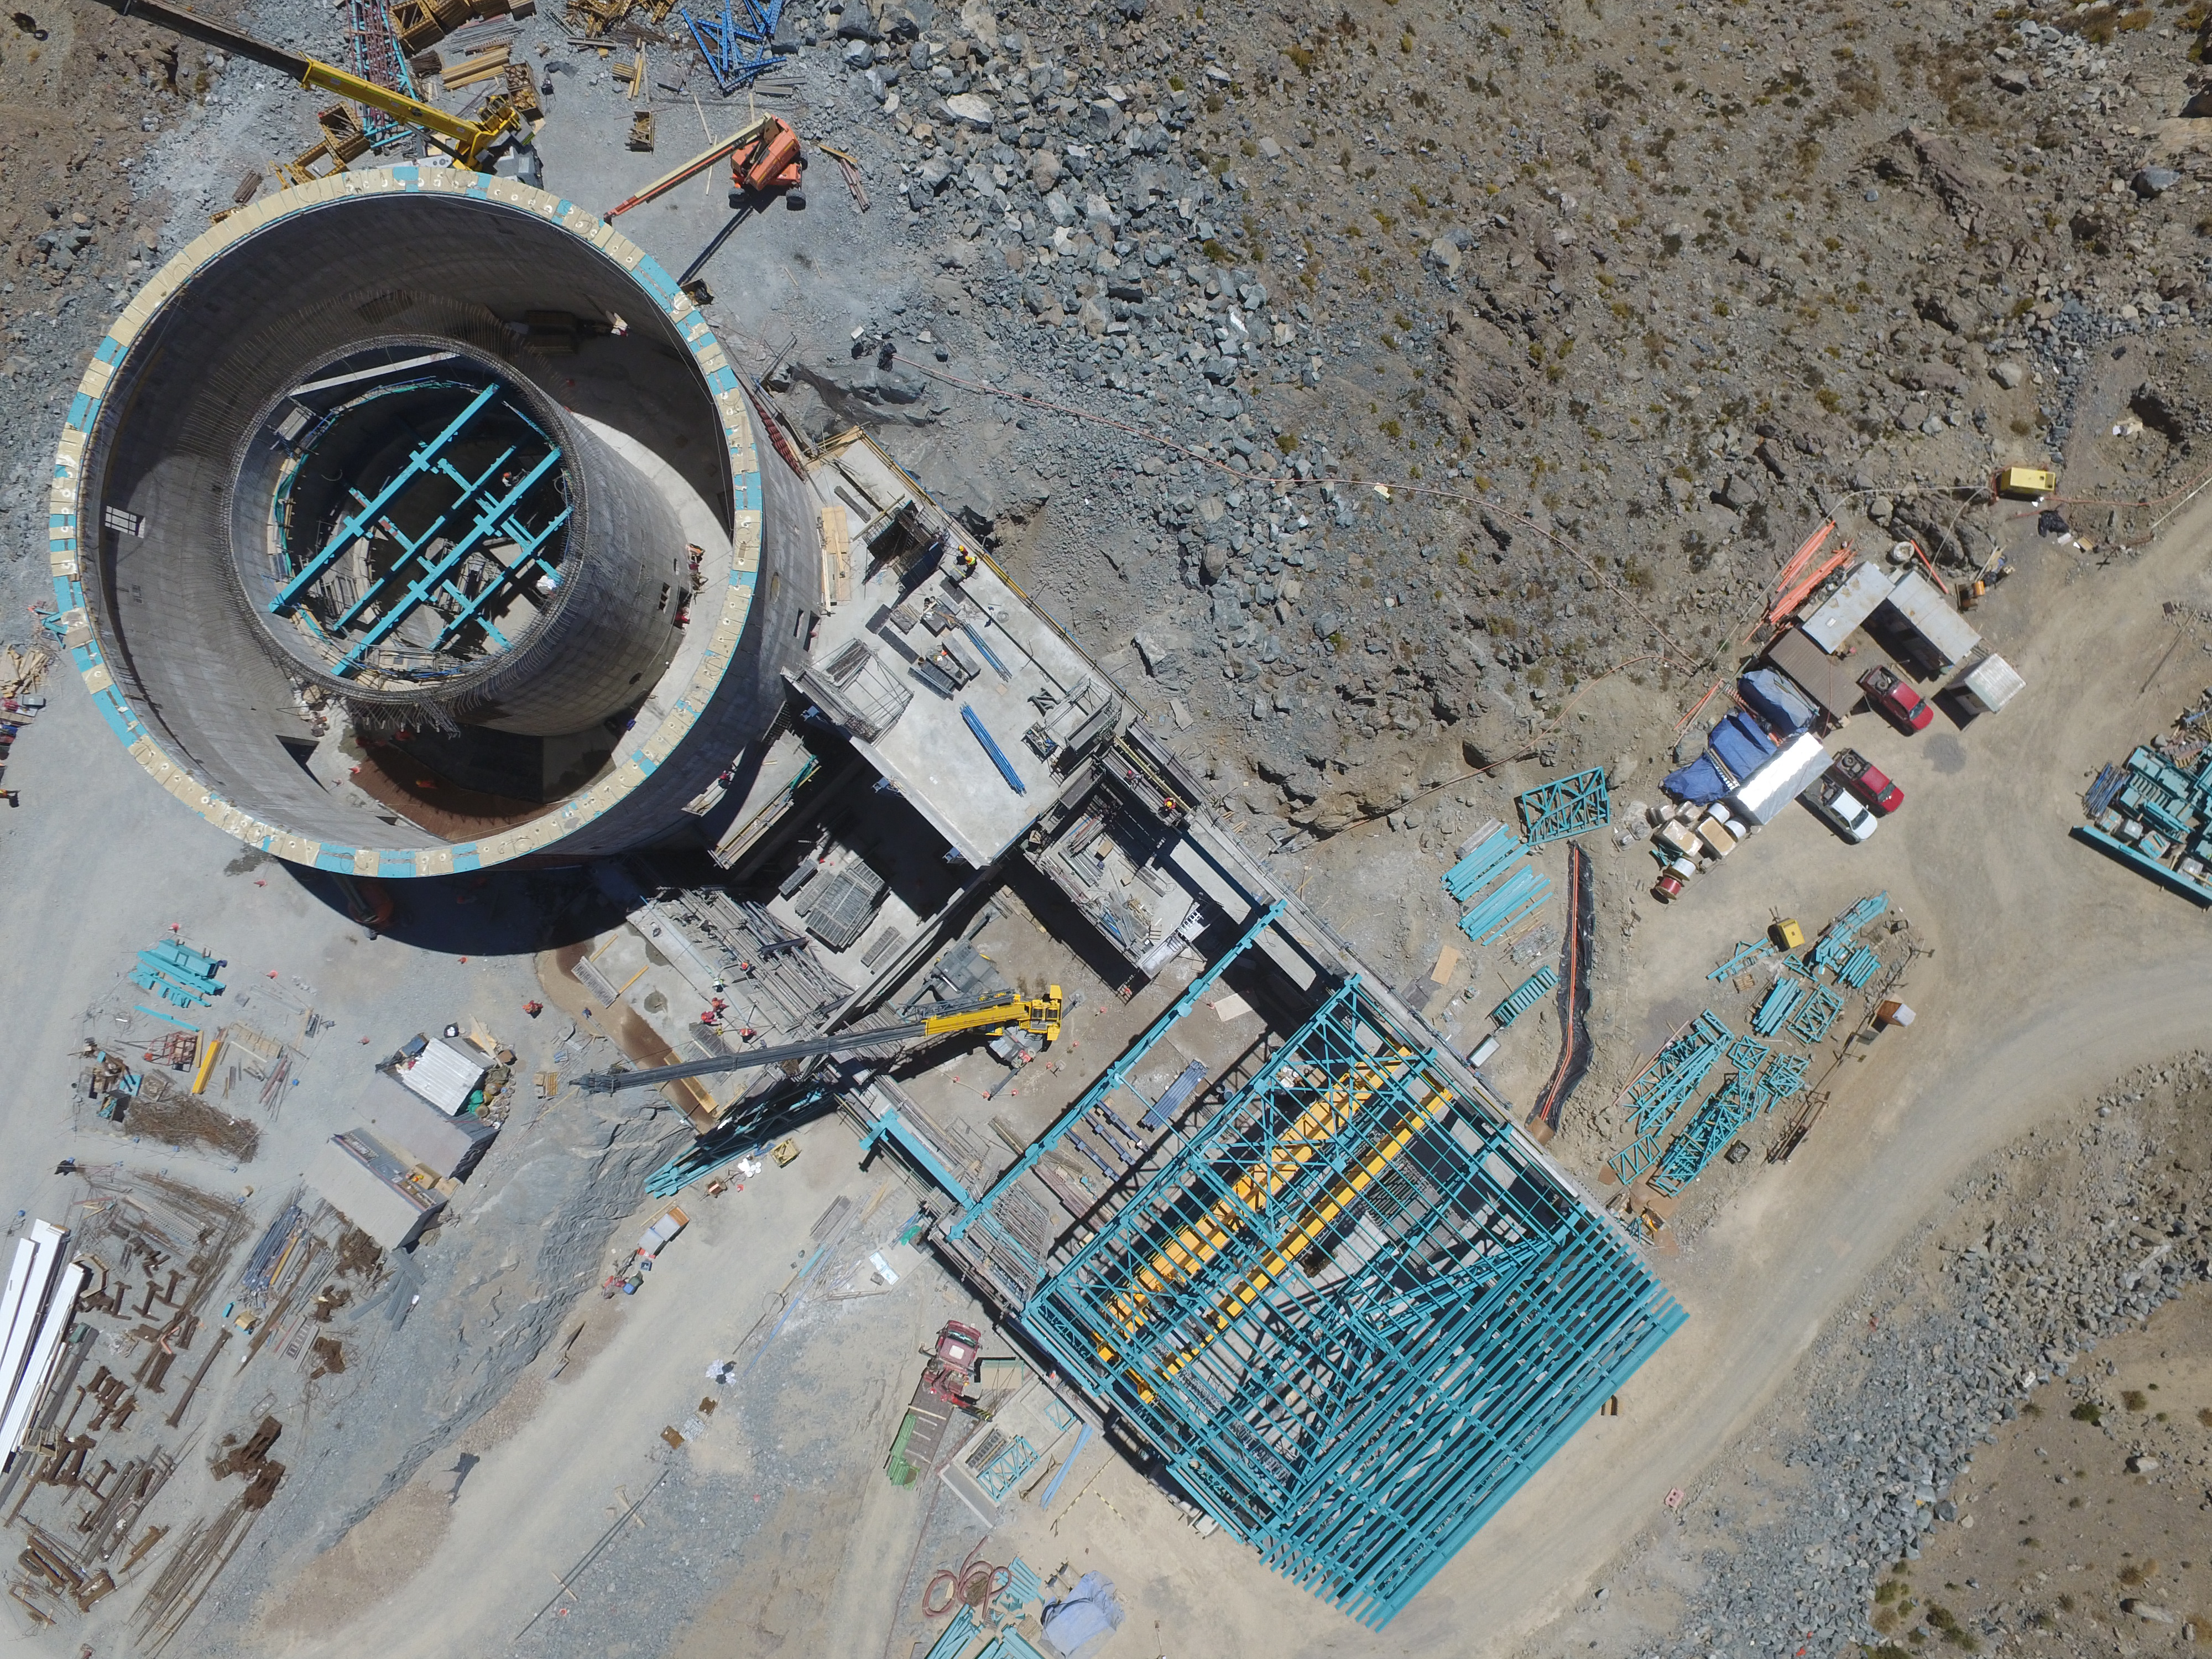

Progress seen from above

This aerial photo, taken by drone, shows the elevator shaft, lower enclosure with the pier inside, and the (long, rectangular) service building.

Credit: Rubin Observatory/NSF/AURA